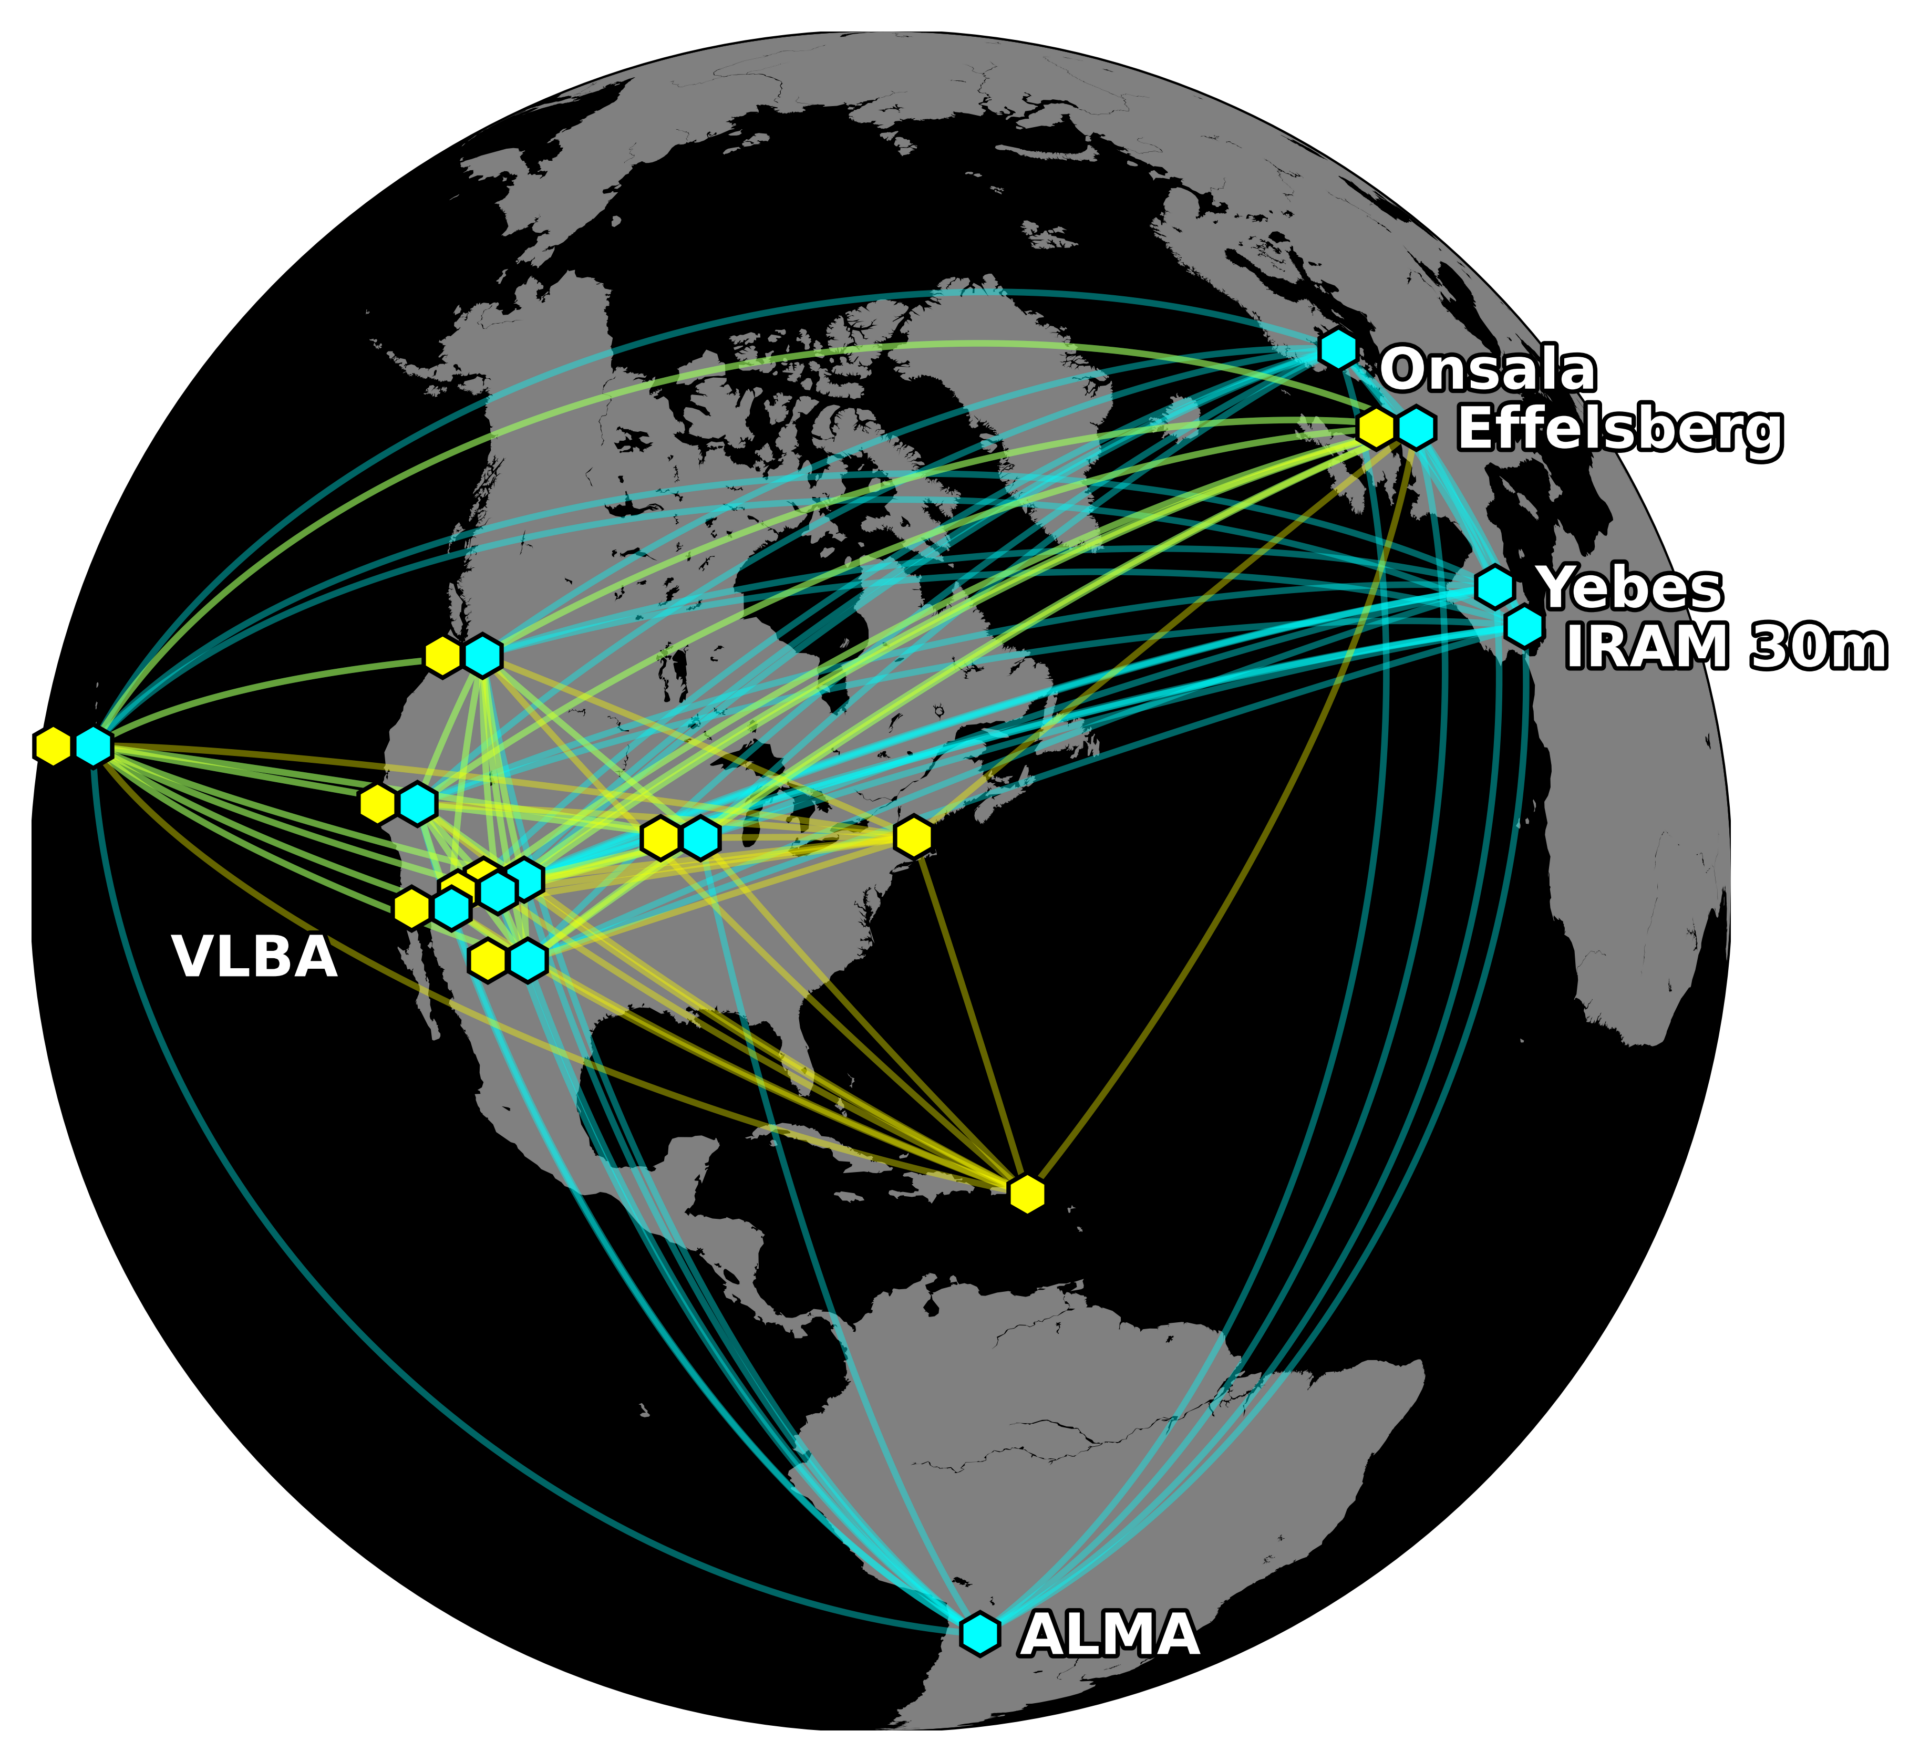

Global Millimeter VLBI Array (GMVA) joined by ALMA and telescopes of the High Sensitivity Array

The blue points are the telescopes of the Global Millimeter VLBI Array (GMVA) joined by ALMA. The yellow points are the telescopes of the High Sensitivity Array used in this project. Green indicates where both networks were used.

Credit: Kazunori Akiyama